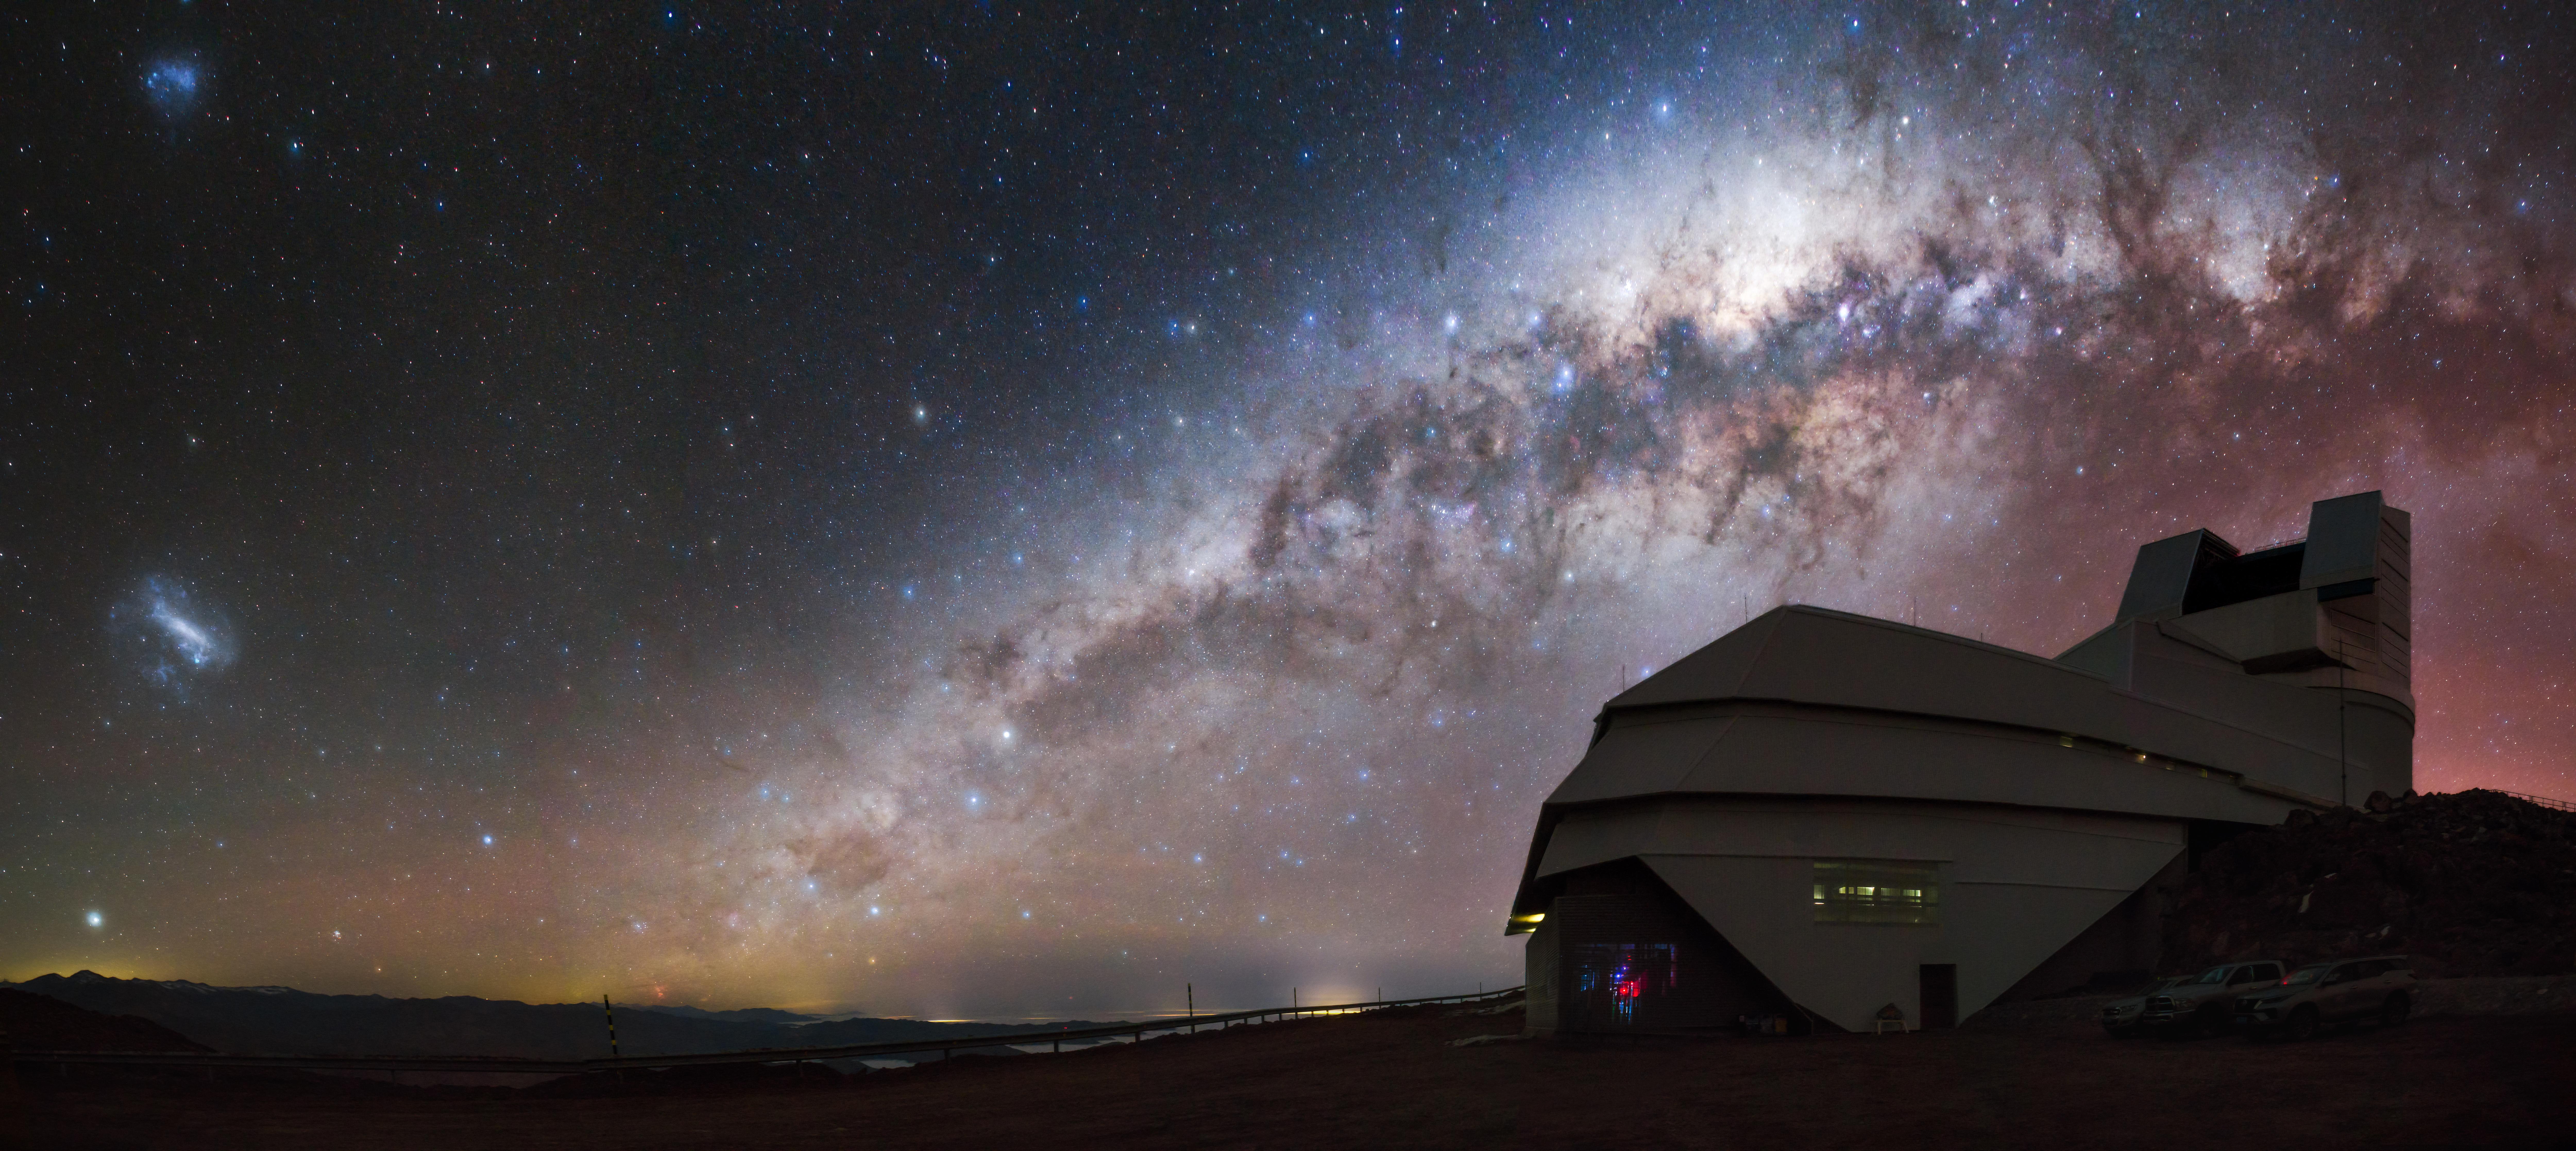

Rubin Observatory and the Galaxies

NSF–DOE Vera C. Rubin Observatory in Chile sits beneath a night sky rich with cosmic detail. The Milky Way arcs overhead while the Large and Small Magellanic Clouds glow nearby. Starting in late 2025, when it begins the decade-long Legacy Survey of Space and Time (LSST), Rubin will capture skies like these in more detail than ever before.

Credit: NSF–DOE Vera C. Rubin Observatory/NOIRLab/SLAC/AURA/P.J. Assuncao Lago